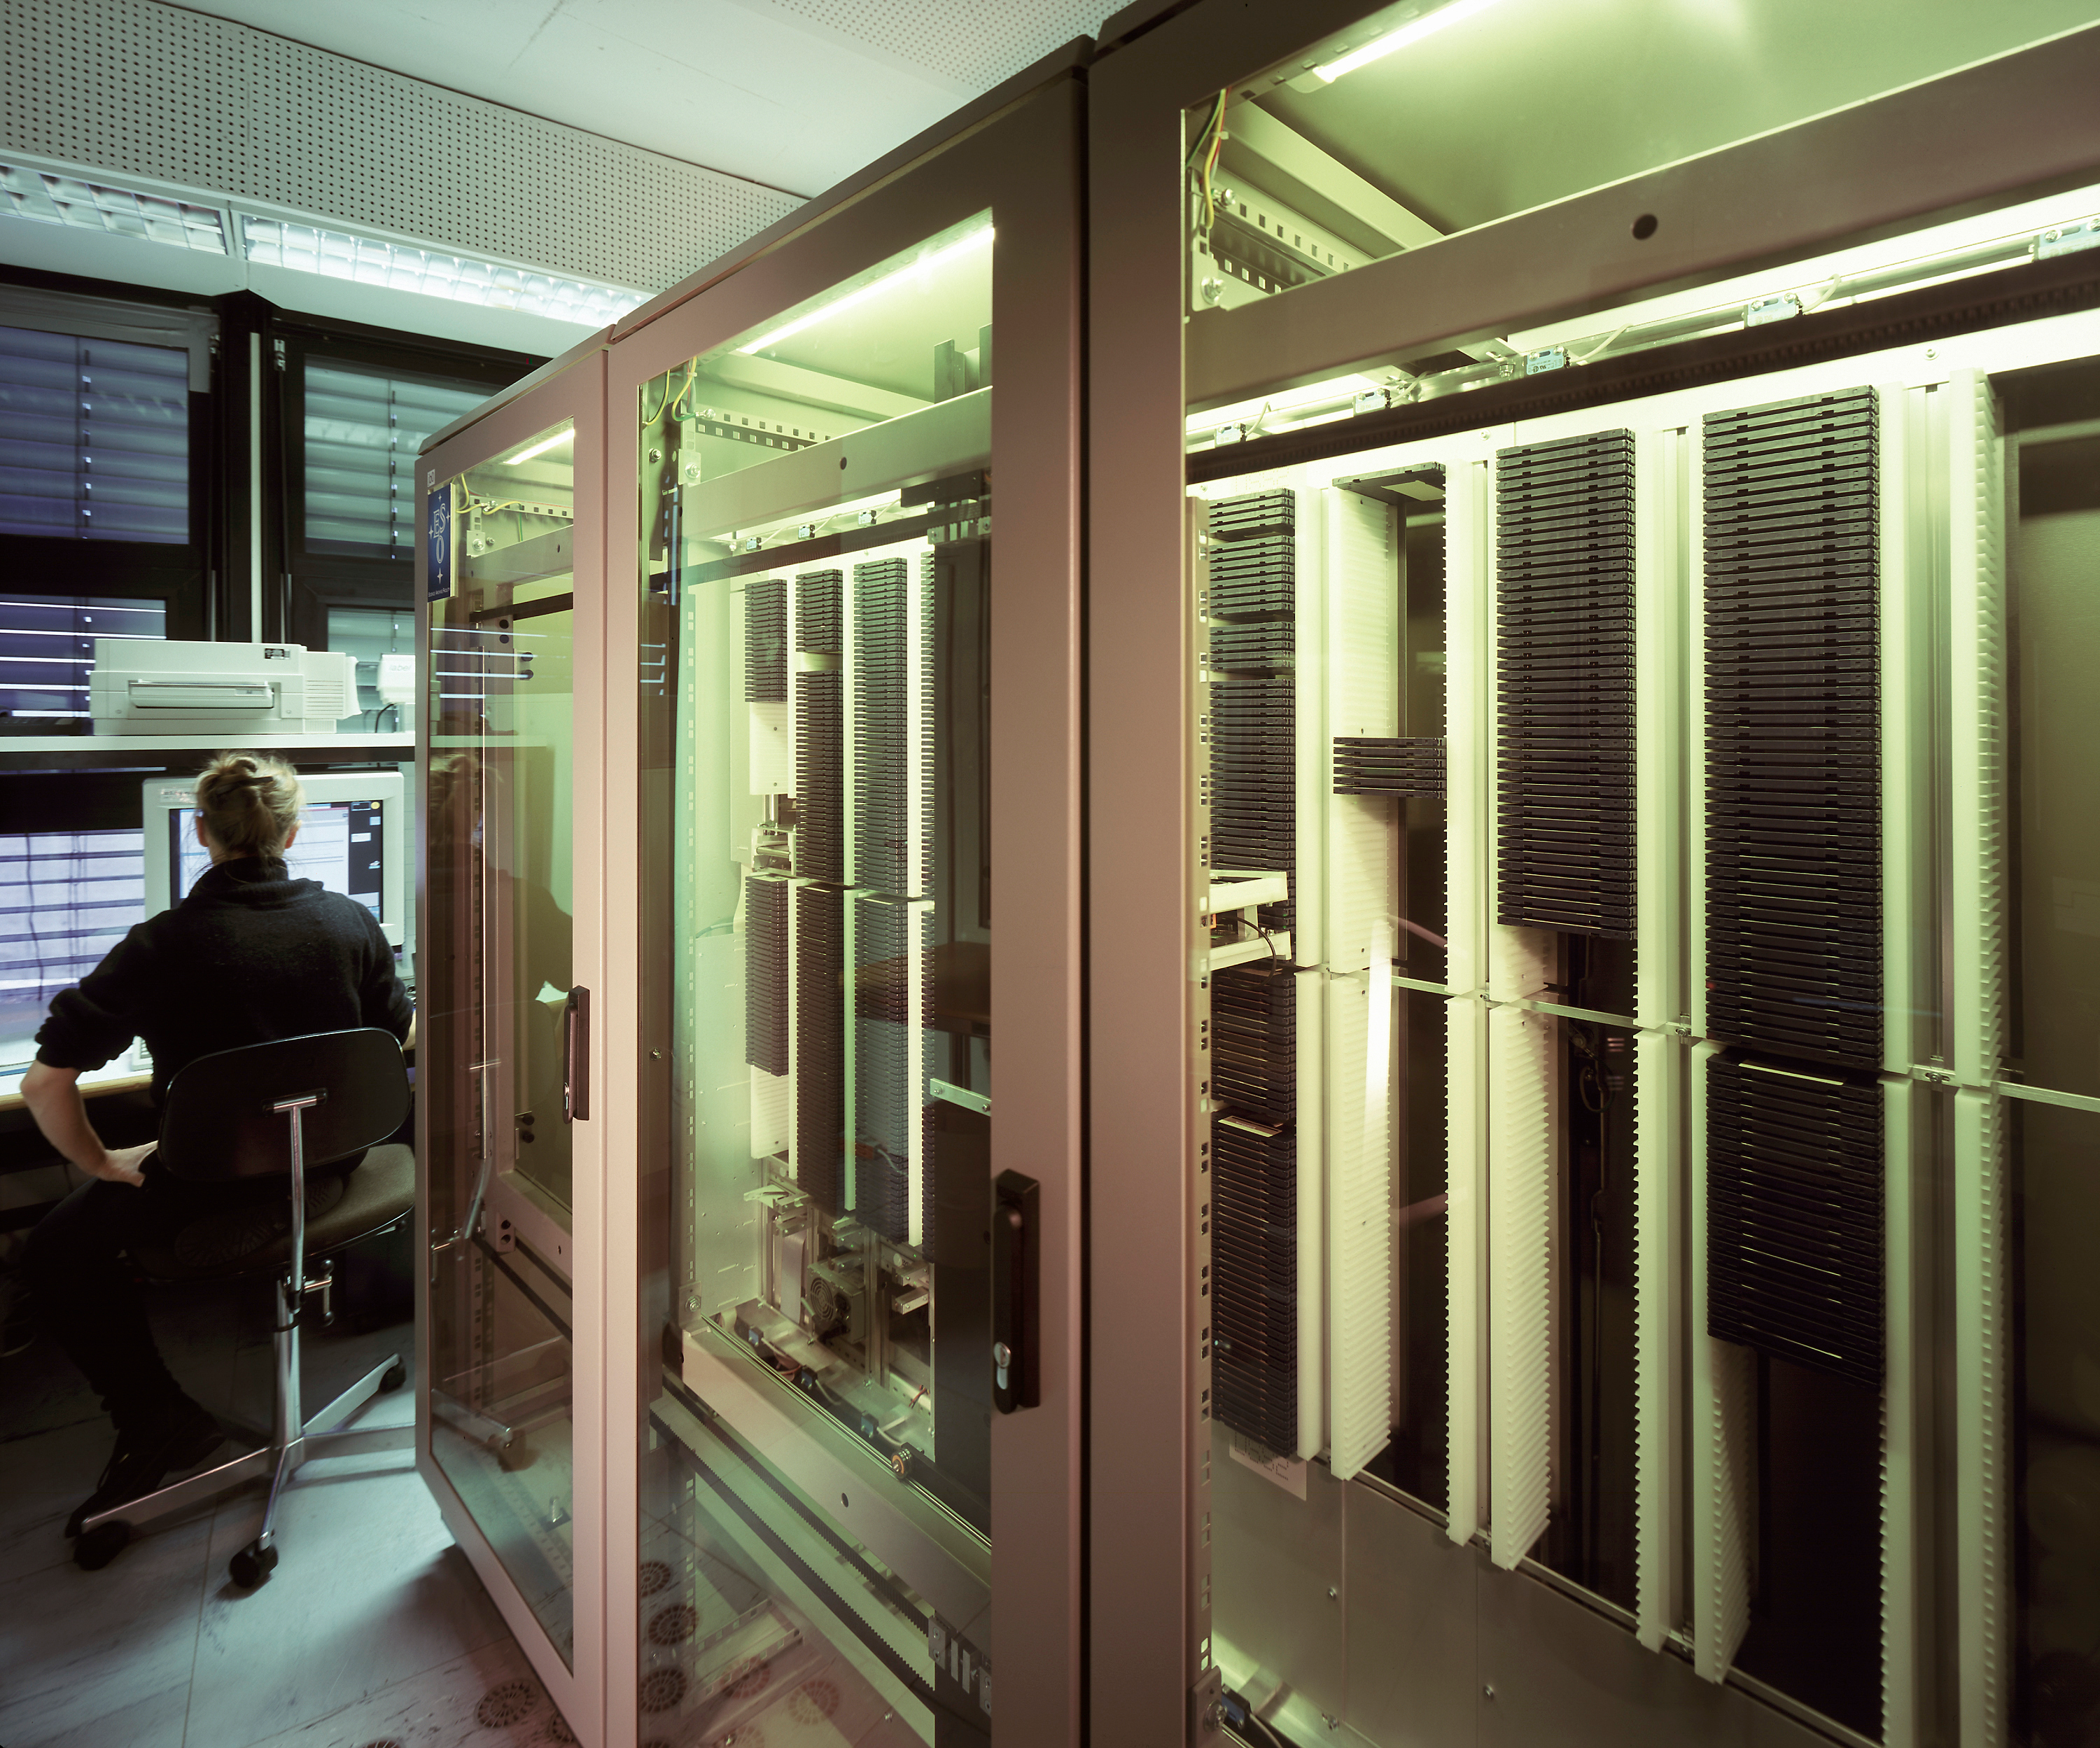

Science DVD archive

This shows the early stage of the science data archive with a robotic arm to feed dvd disks into the reader.

Credit: ESO